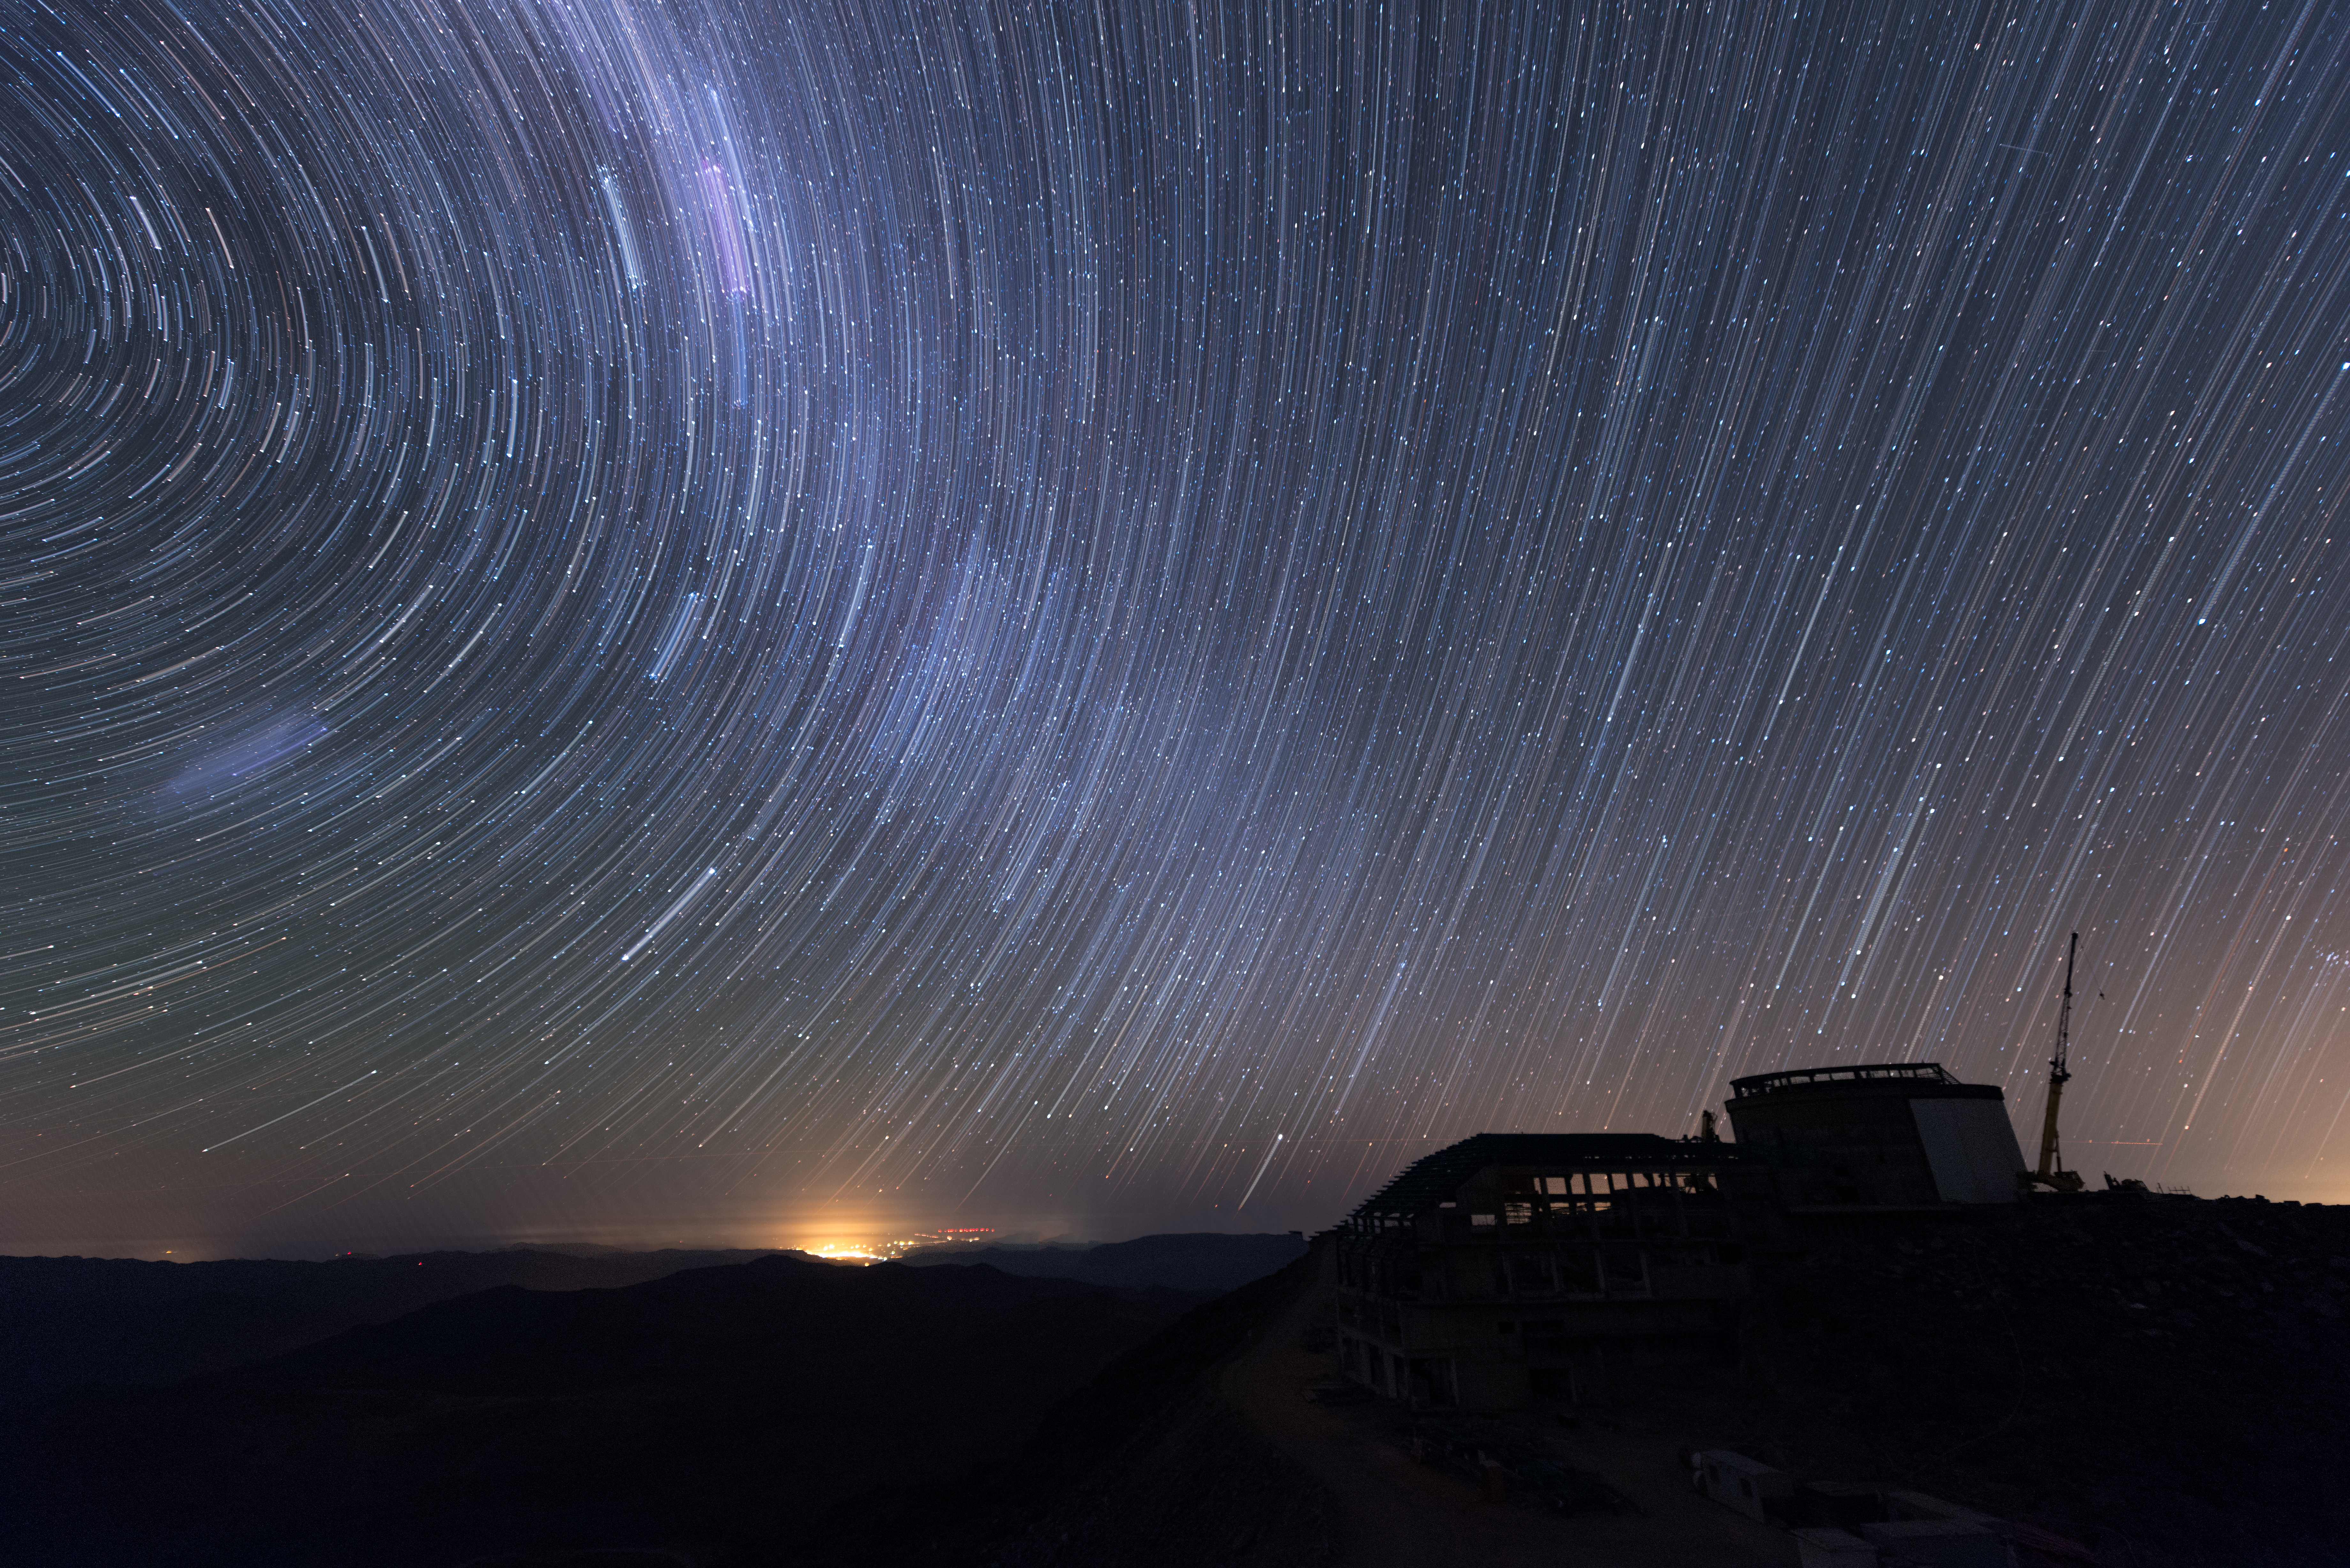

Summit Multimedia Visit 2017

In March 2017 a multimedia team visited Cerro Pachón to document LSST Facility construction. More details are at https://www.lsst.org/news/cerro-pach%C3%B3n-goes-hollywood.

Credit: M. Park/Inigo Films/Rubin Observatory/ NSF/ AURA